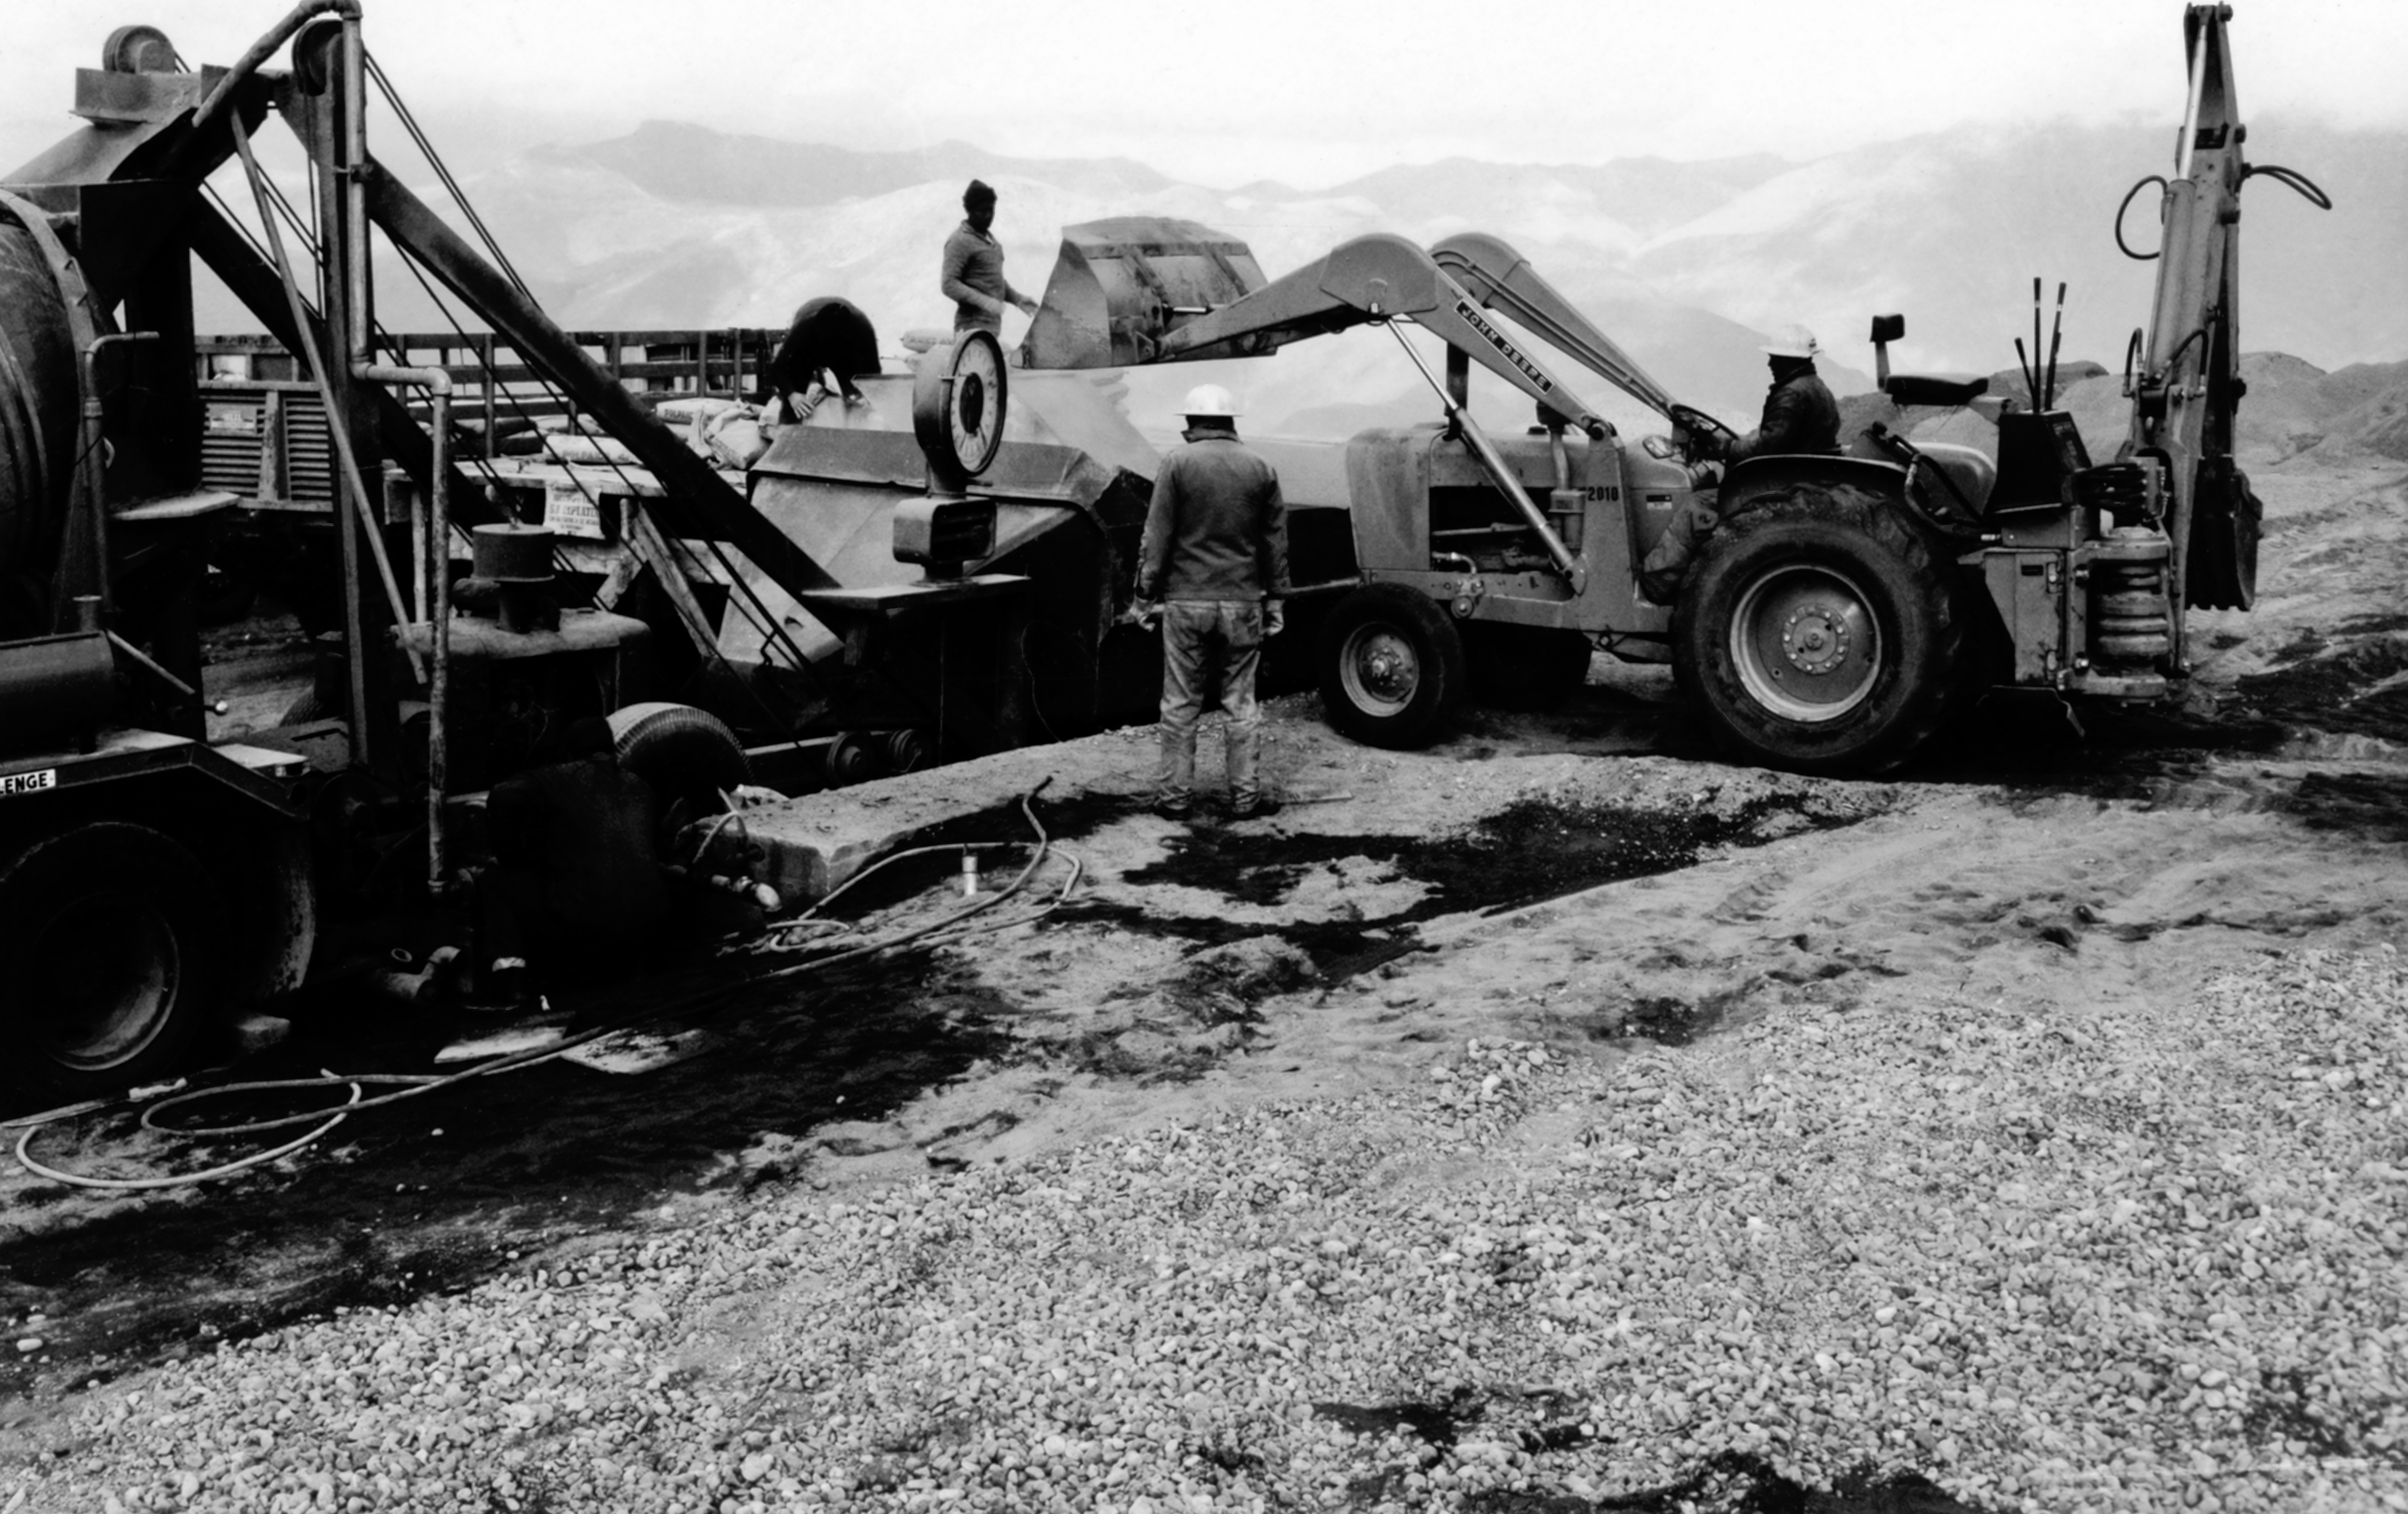

CTIO History - Construction on Víctor M. Blanco 4-meter Telescope

A historical photo of the construction of the Víctor M. Blanco 4-meter Telescope at Cerro Tololo Inter-American Observatory (CTIO), a Program of NSF NOIRLab, in Chile.

This image is part of NSF NOIRLab’s historical archives.

Credit: CTIO/NOIRLab/NSF/AURA/R. González